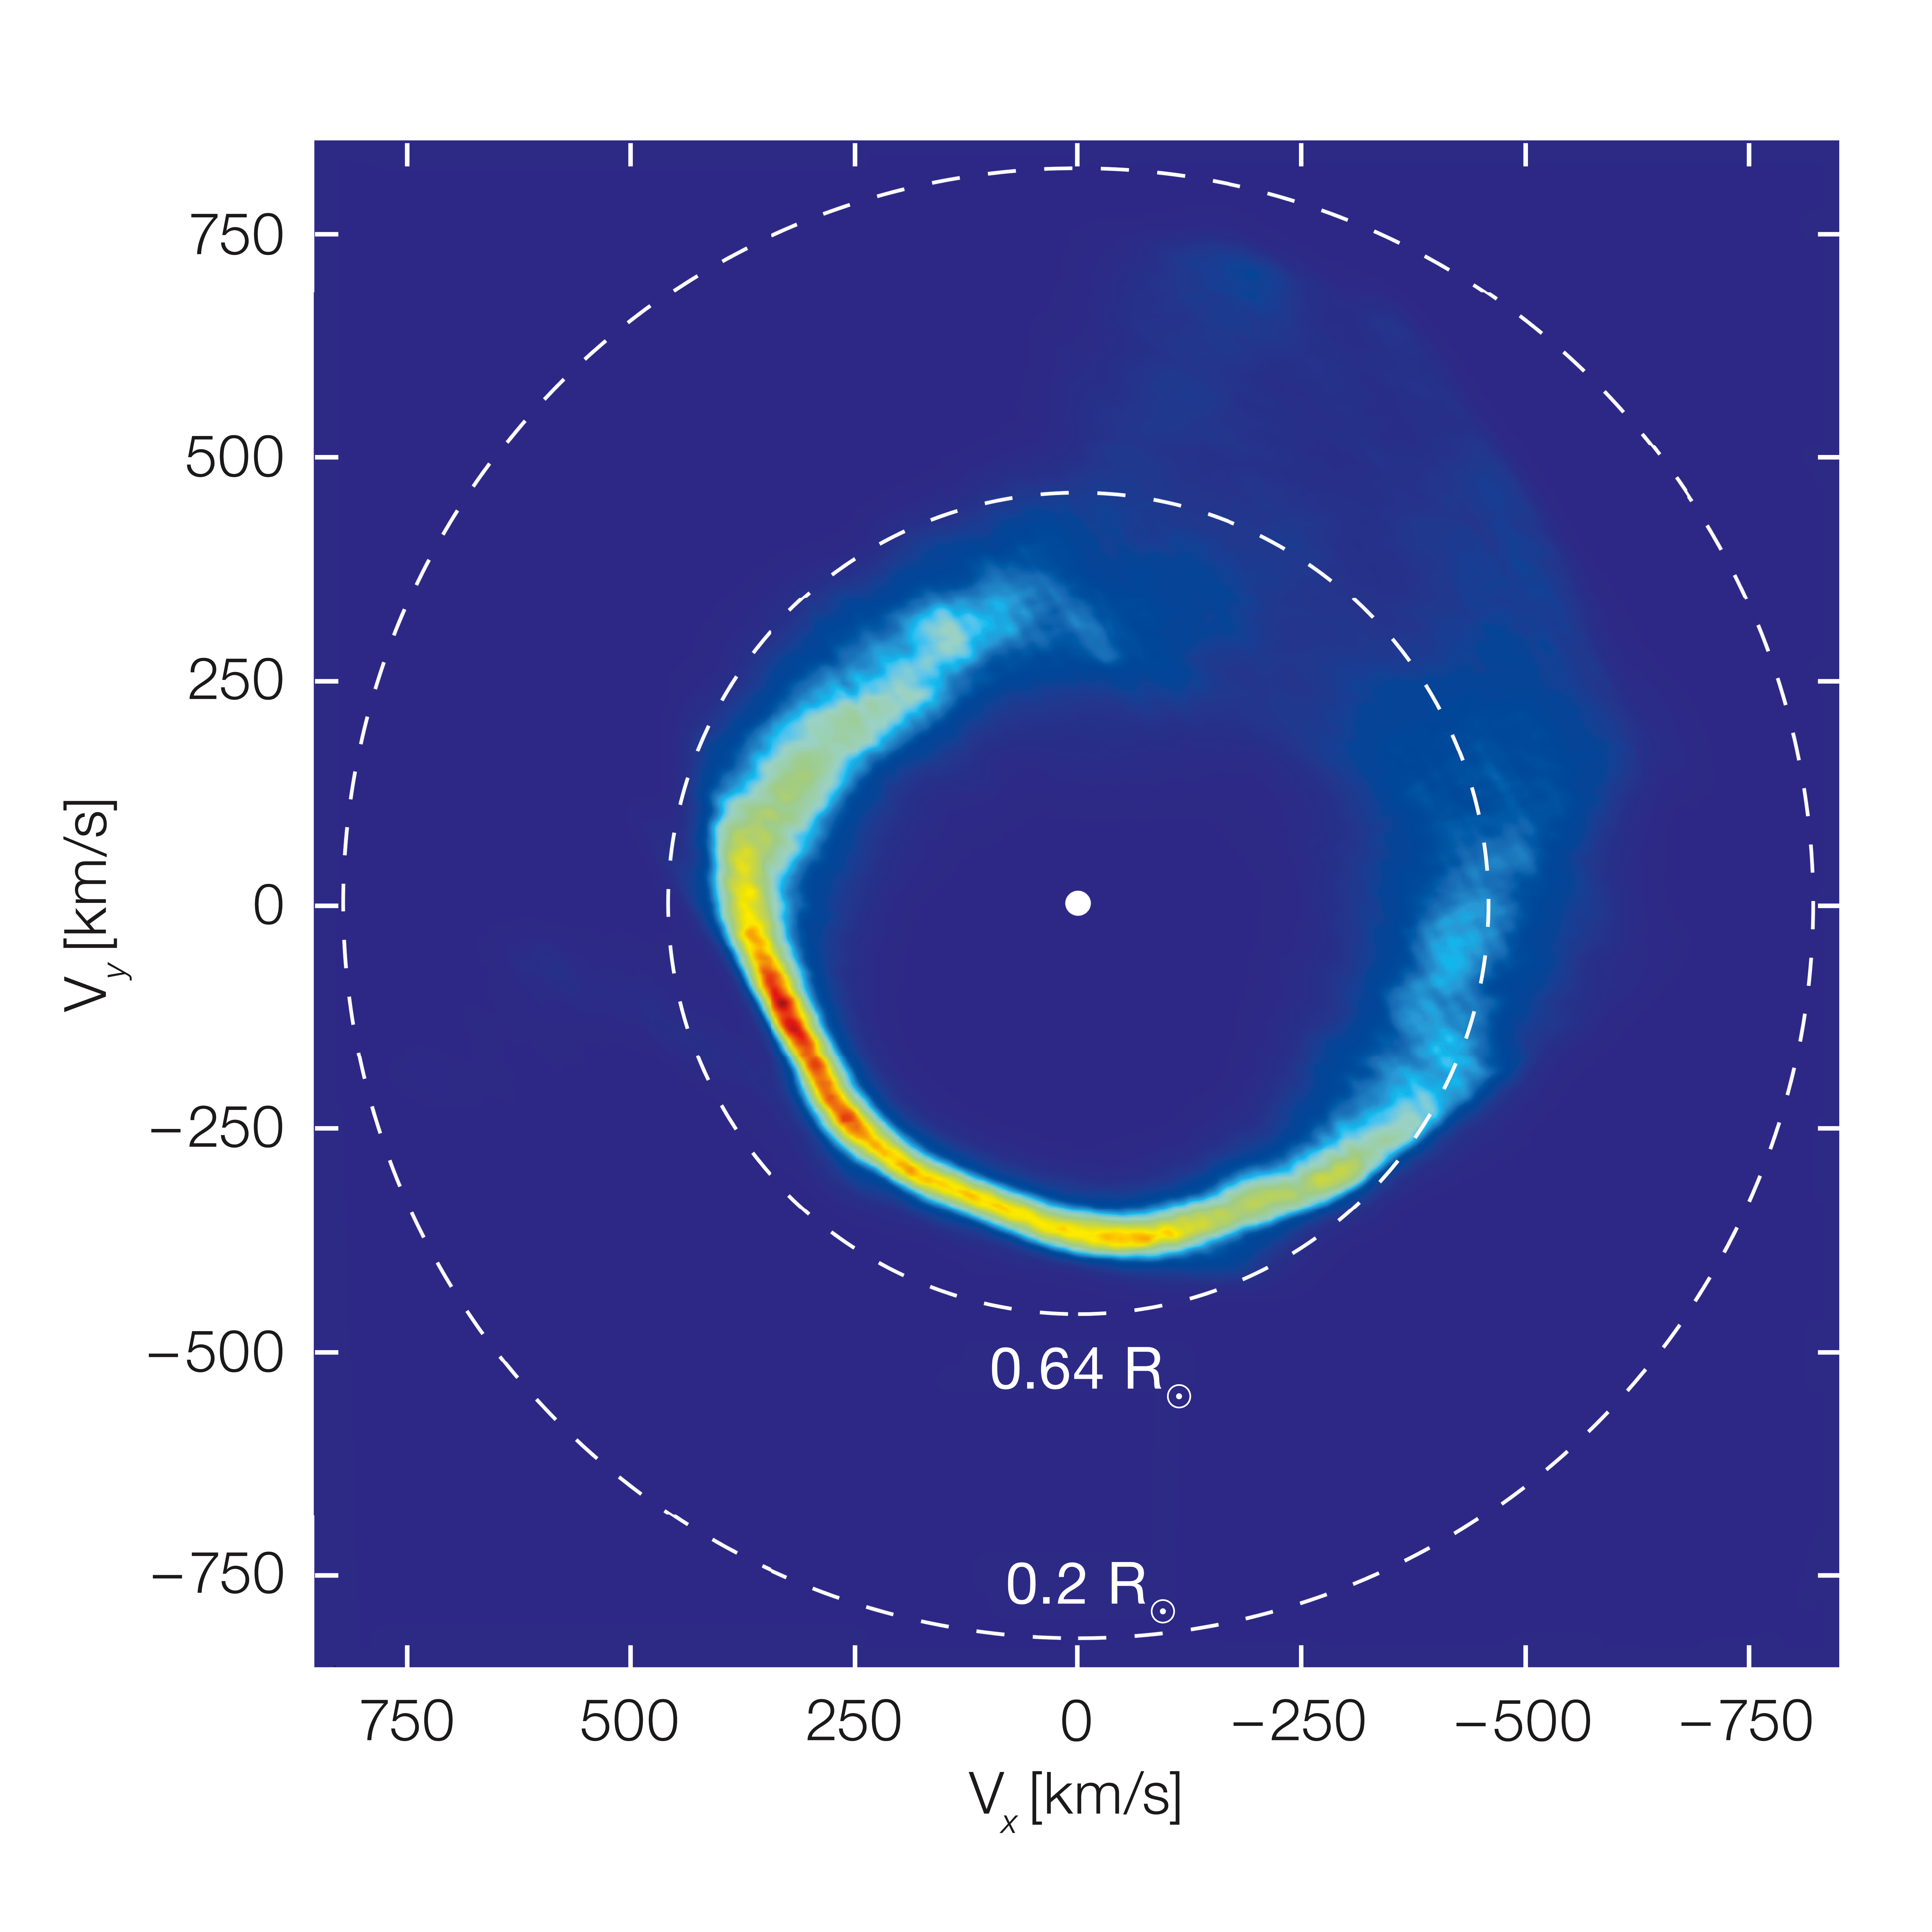

The motions of the material around the white dwarf SDSS J1228+1040

This plot is an unusual type of image, showing the velocities of the gas in the disc around the white dwarf SDSS J1228+1040, rather than its position. It was mapped out from Very Large Telescope observations over a period of twelve years and by applying a method called Doppler tomography. The dashed circles correspond to material in circular orbits at two different distances from the star. This appears “inside out” because material moves faster in close-in orbits.

Credit: University of Warwick/C. Manser/ESO